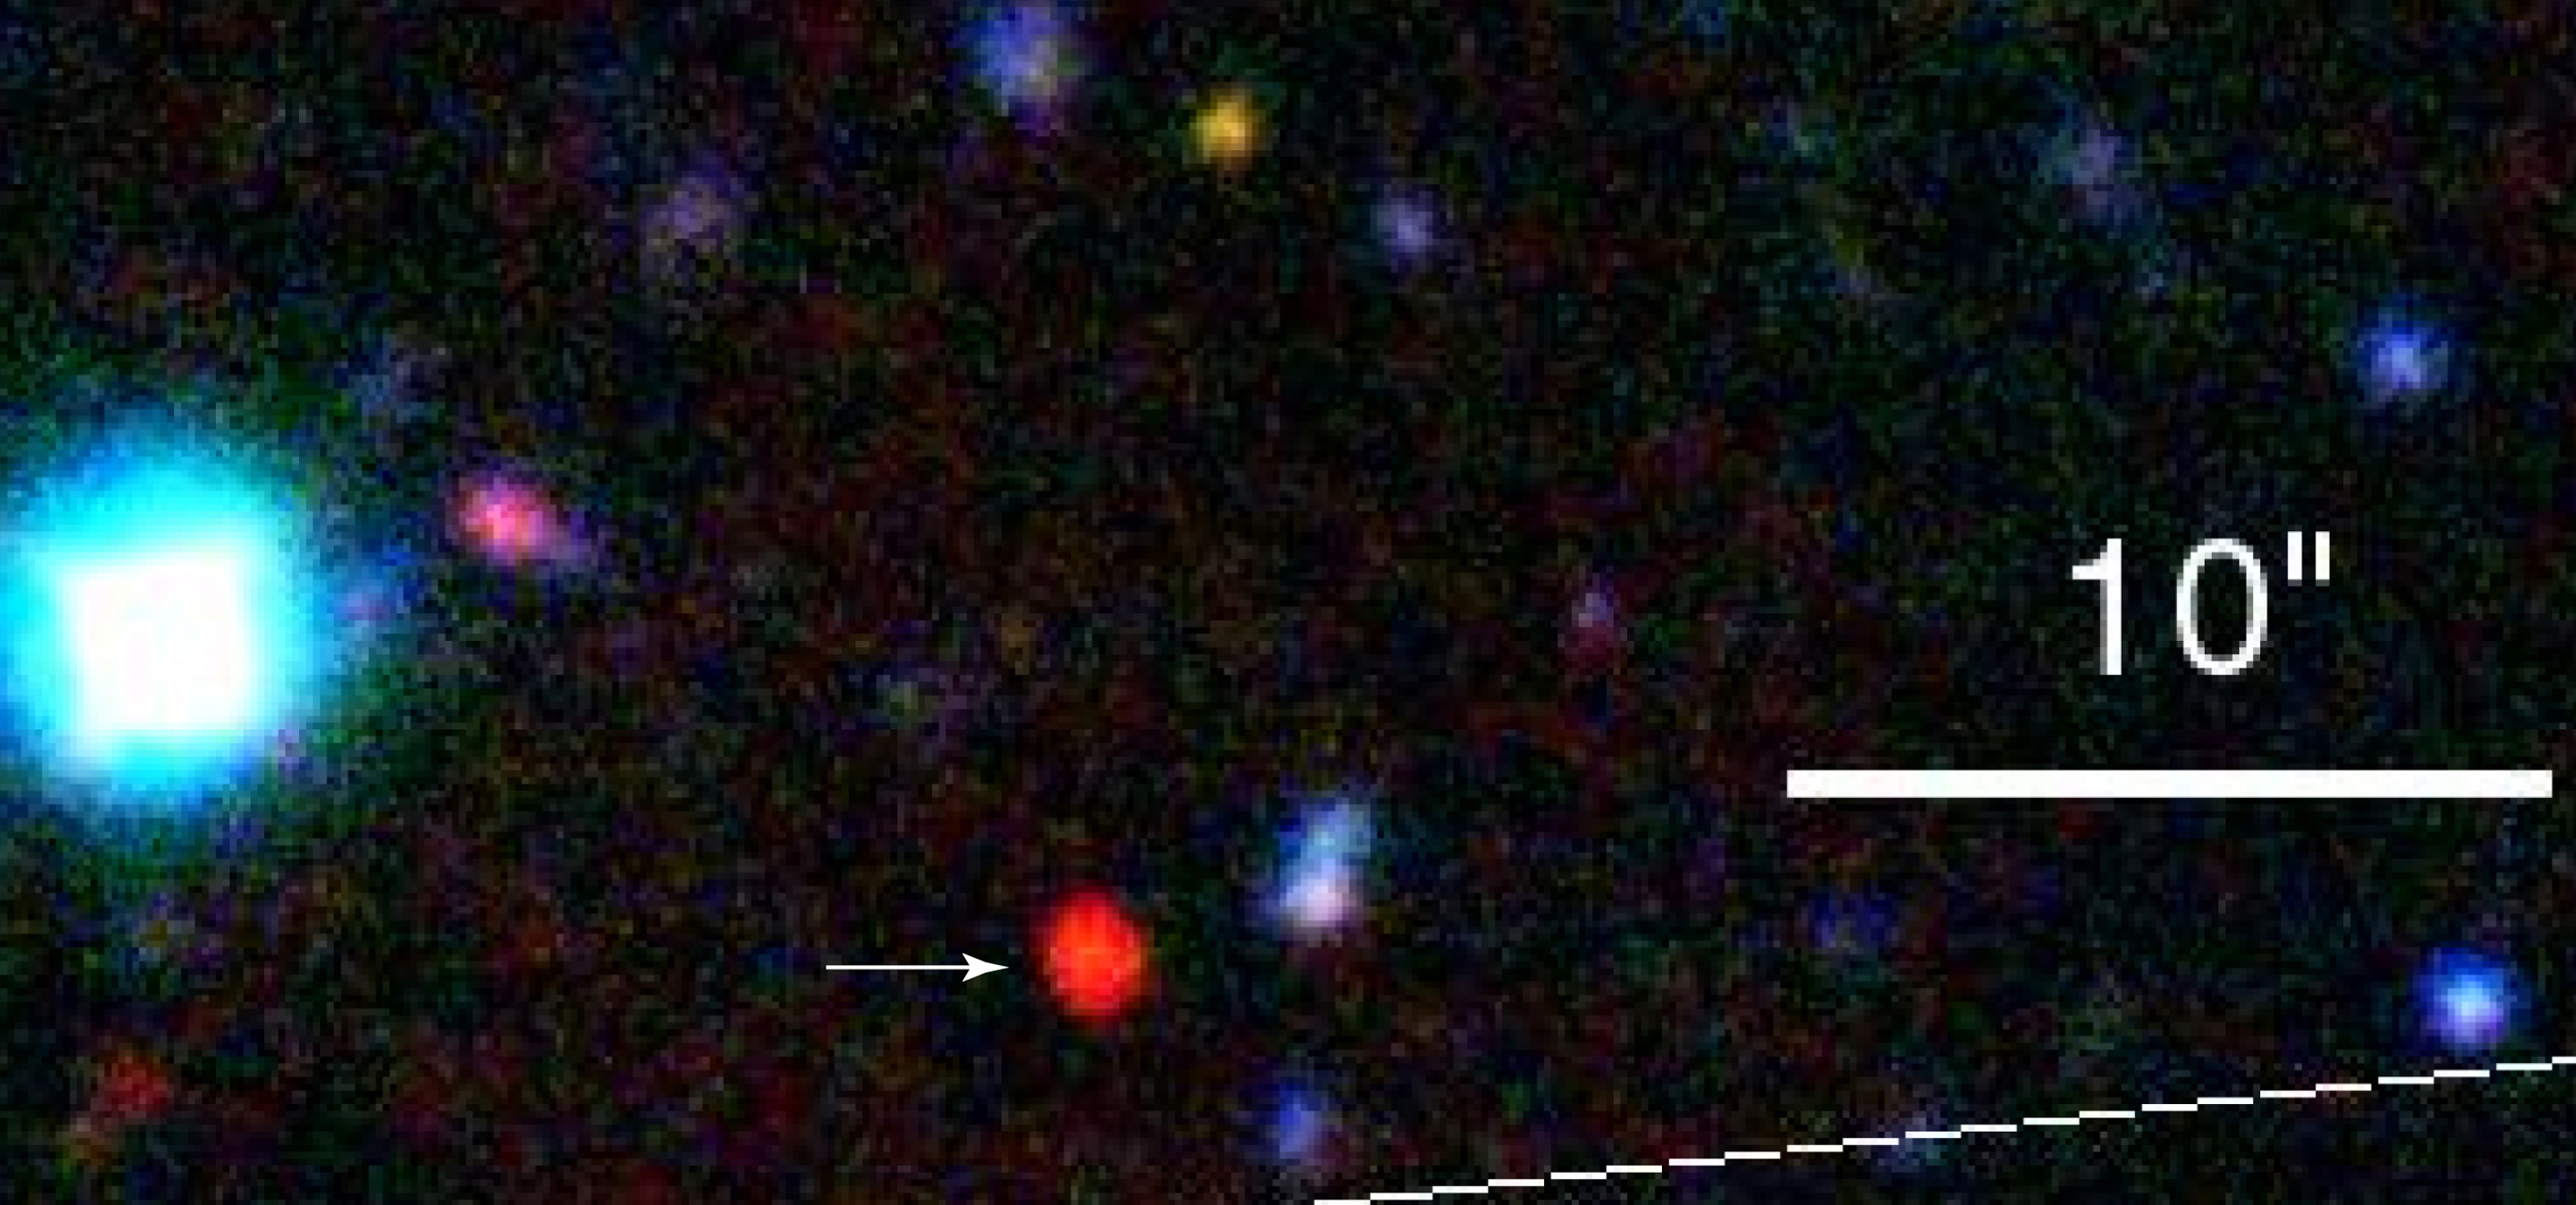

An extremely red galaxy

This image taken during science verification of the ISAAC instrument at VLT UT1 shows a very red galaxy (at the arrow) in the Hubble Deep Field South.

Credit: ESO